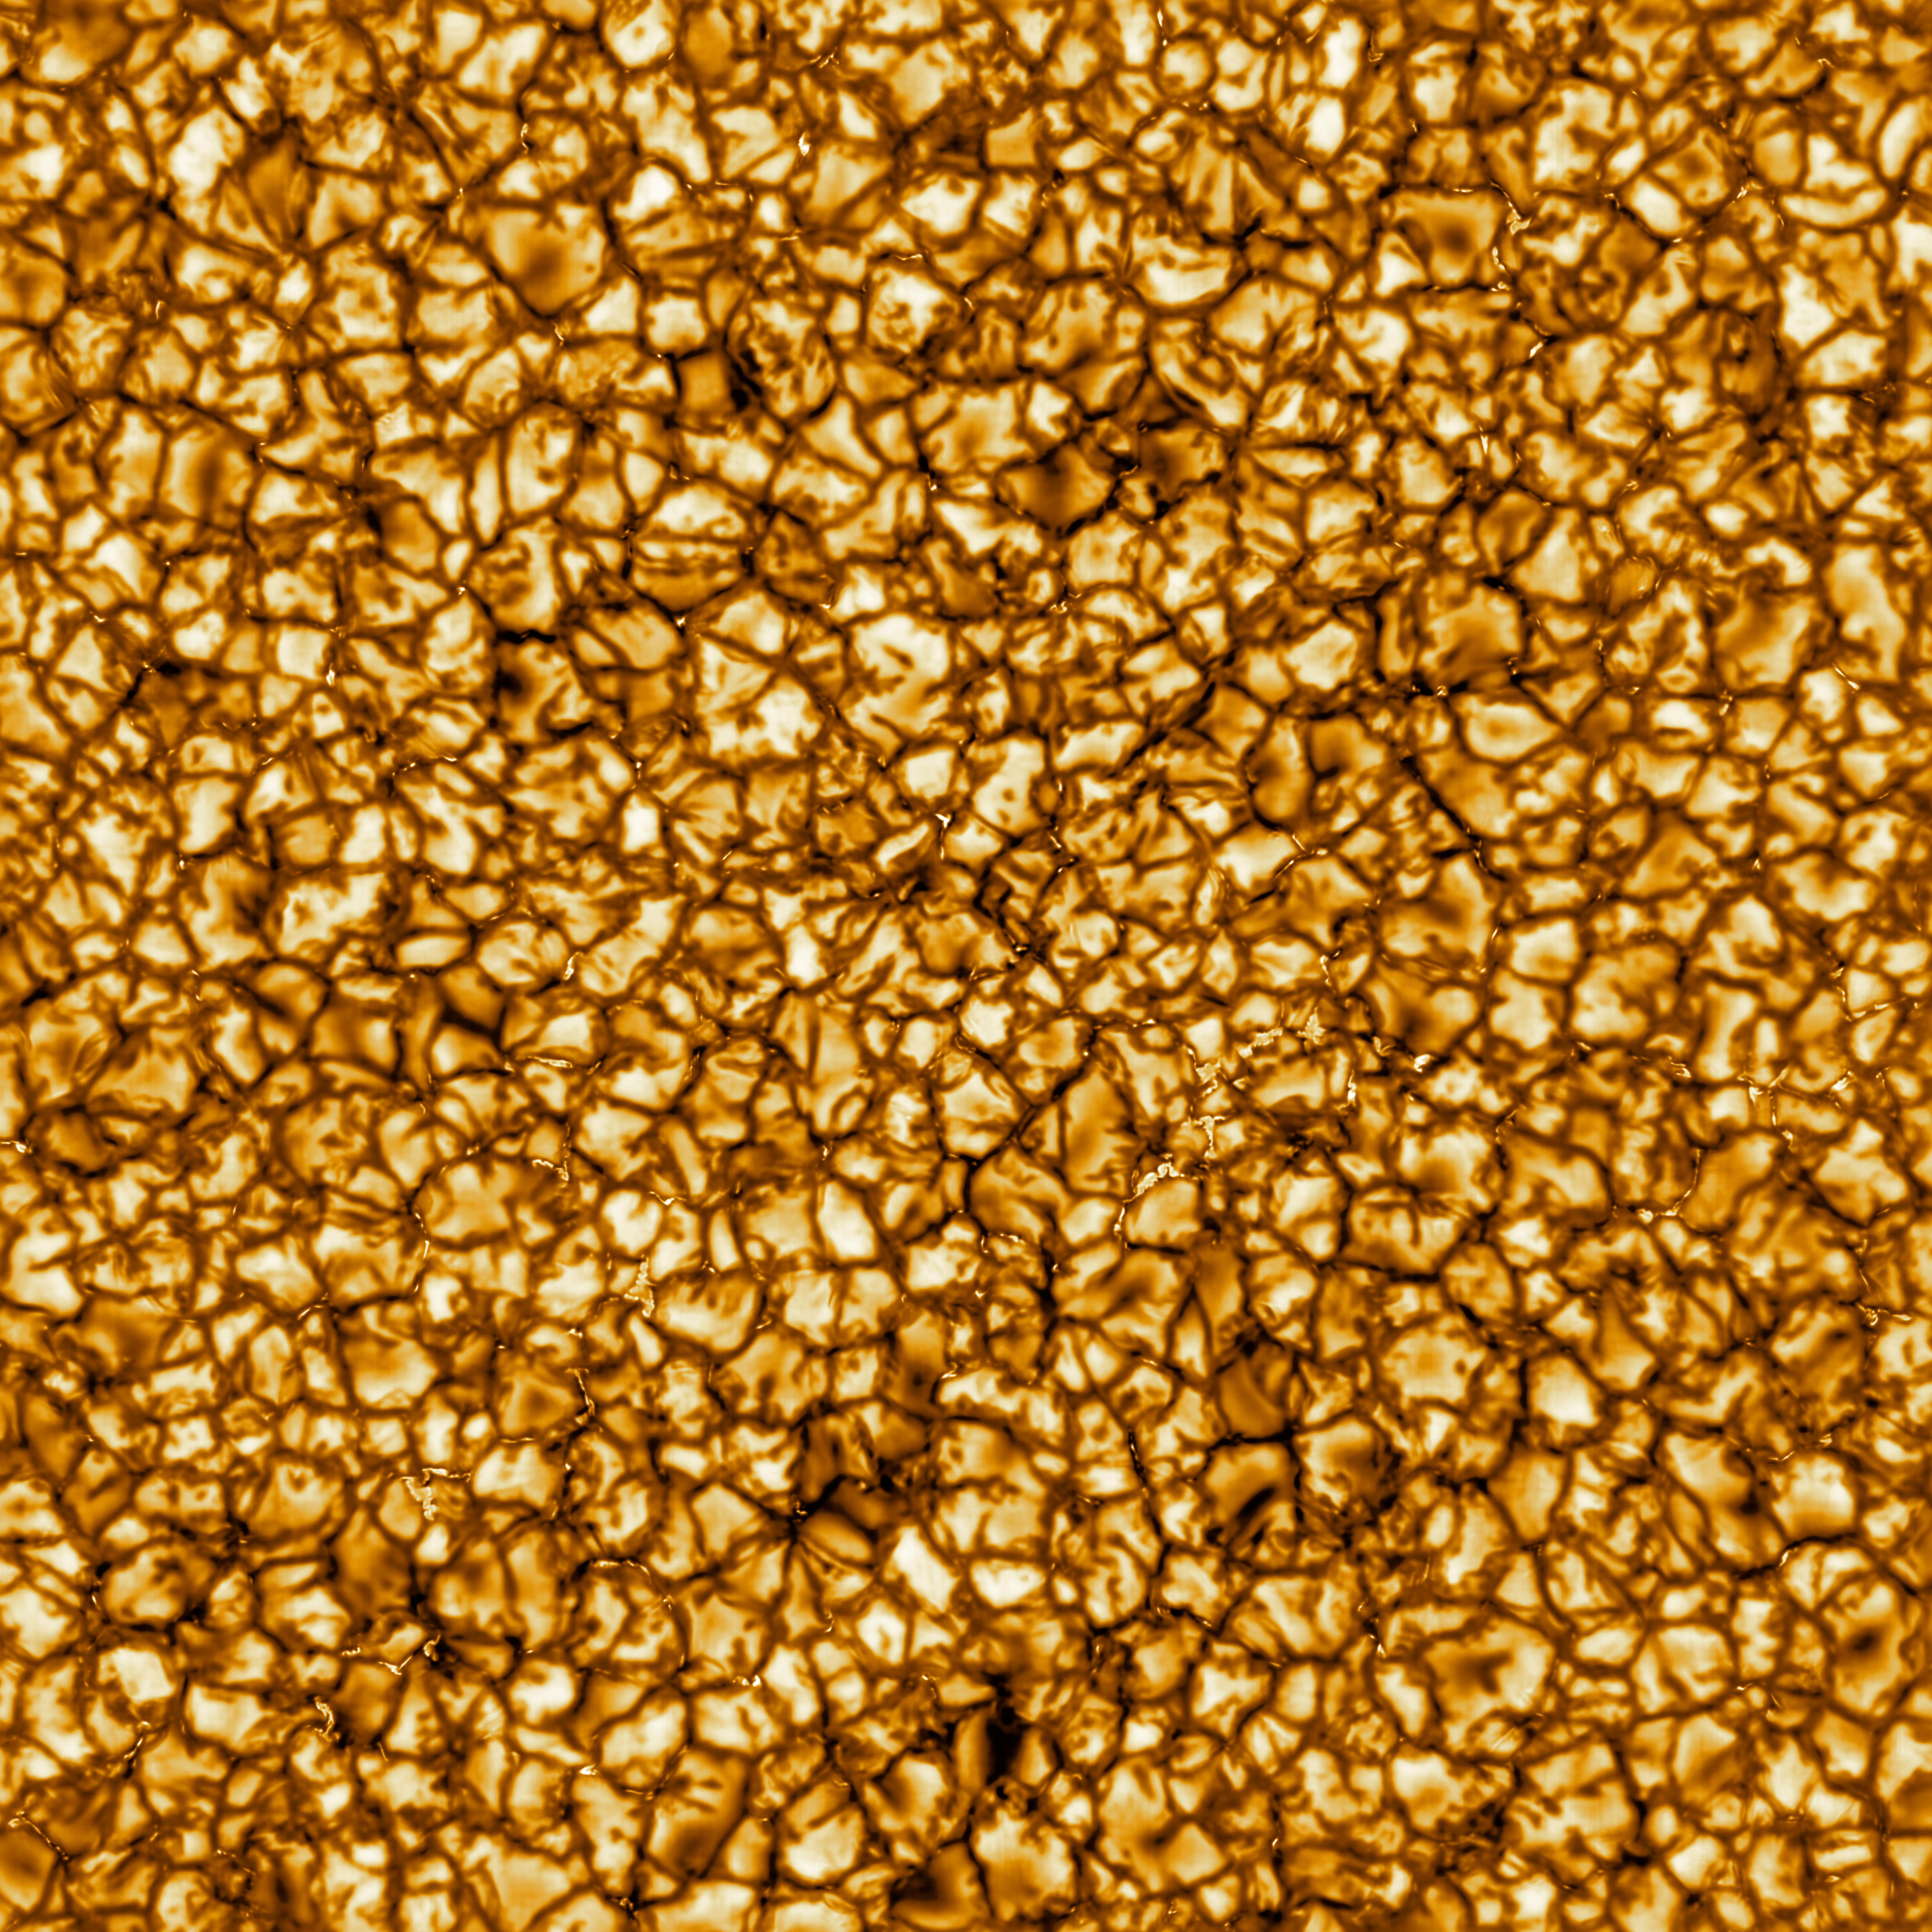

NSF’s Inouye Solar Telescope First Light

The Daniel K. Inouye Solar Telescope has produced the highest resolution image of the Sun’s surface ever taken. In this picture taken at 789nm, we can see features as small as 30km (18 miles) in size for the first time ever. The image shows a pattern of turbulent, “boiling” gas that covers the entire sun. The cell-like structures – each about the size of Texas – are the signature of violent motions that transport heat from the inside of the sun to its surface. Hot solar material (plasma) rises in the bright centers of “cells,” cools off and then sinks below the surface in dark lanes in a process known as convection. In these dark lanes we can also see the tiny, bright markers of magnetic fields. Never before seen to this clarity, these bright specks are thought to channel energy up into the outer layers of the solar atmosphere called the corona. These bright spots may be at the core of why the solar corona is more than a million degrees!

This image covers an area 36,500 × 36,500 km (22,600 × 22,600 miles or 51 × 51 arcseconds).

Credit: NSO/NSF/AURA